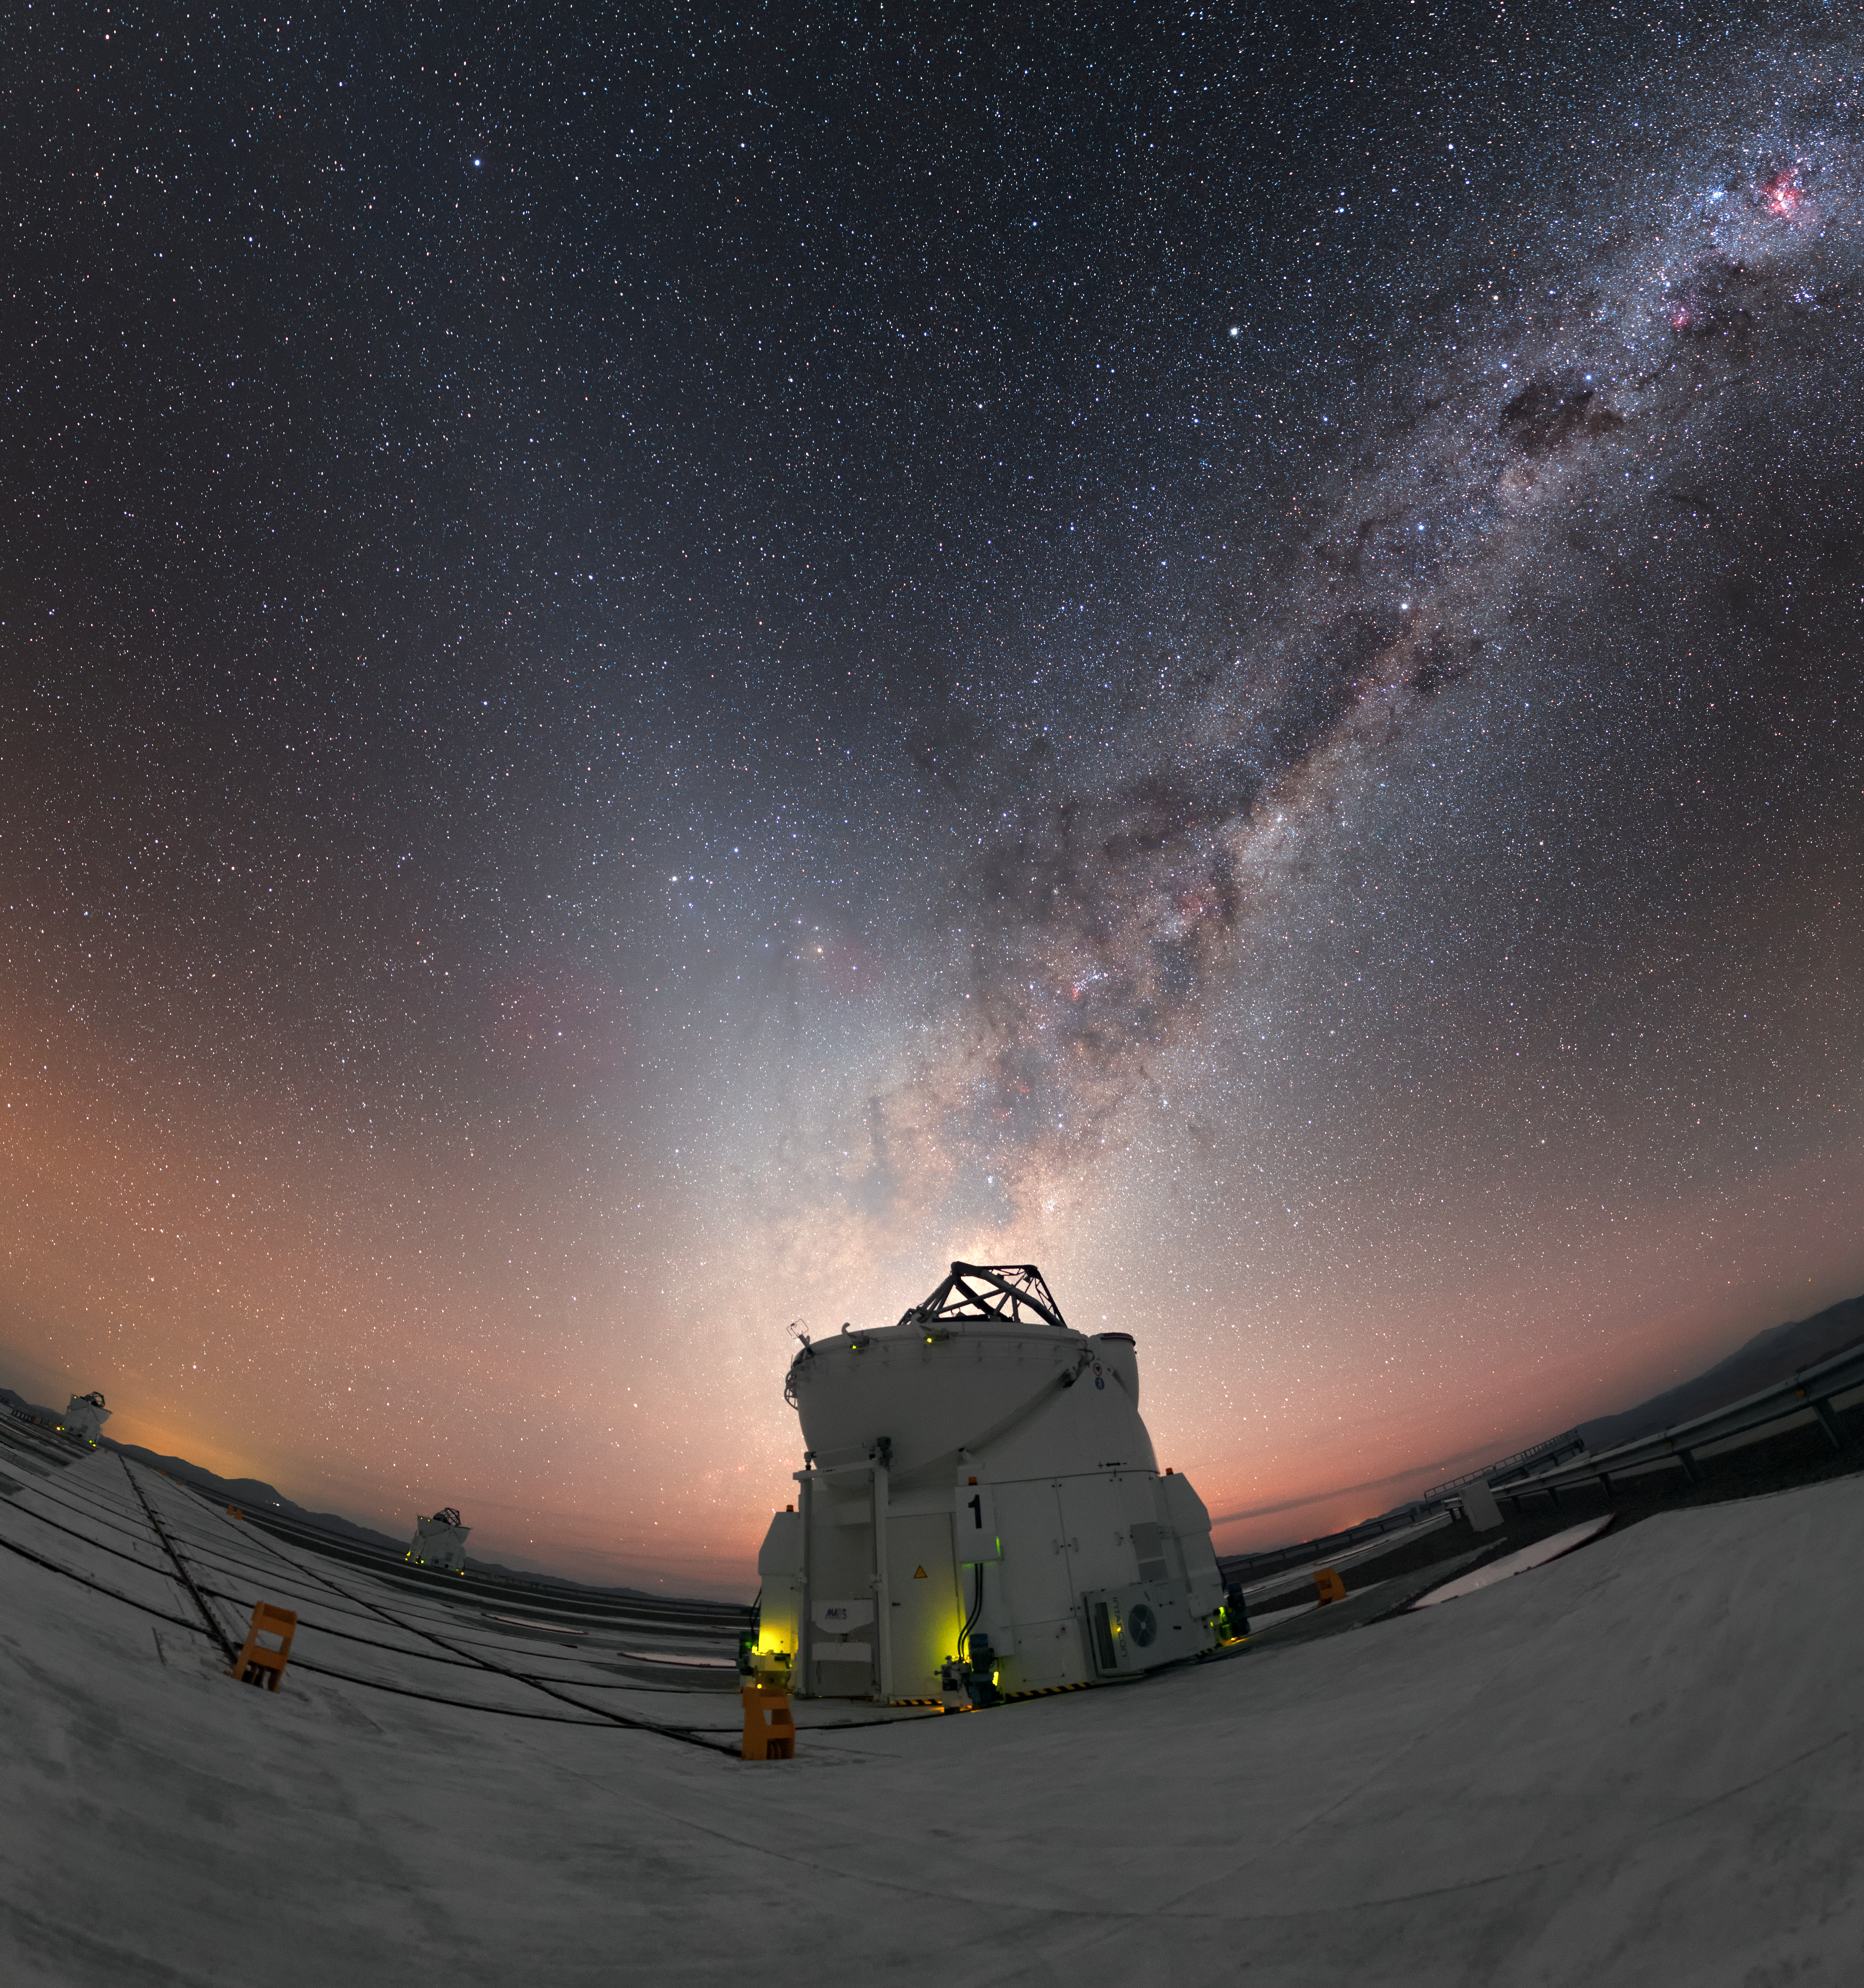

V is for VLT

This Picture of the Week shows a huge celestial “V” emblazoned across the night sky over ESO’s Paranal Observatory, which is situated atop Cerro Paranal in Chile.

One arm of the “V” is noticeably clearer than the other; the right arm, pointing towards the top right corner of the frame, is traced out by the beautiful star-studded centre of the Milky Way. The fainter arm, leaning leftwards, is formed of glowing columns of diffuse zodiacal light, a phenomenon caused by incoming sunlight that is scattered by small particles of cosmic dust.

While we often see both the Milky Way and zodiacal light at Paranal thanks to the site’s famously clear skies, the “V” alignment shown here is unusual. Zodiacal light is related to the Earth’s path through space, as the dust particles responsible for scattering the sunlight are all within a cloud that lies on the ecliptic plane (dubbed the zodiacal cloud). Because of this, the glow varies in strength and visibility throughout the year, and is best seen in spring and autumn just after sunset or before sunrise. The opportunity to observe a beam of zodiacal light seeming to emanate from the very centre of the Milky Way comes only once per year, during January. For more information on this cosmic phenomenon, see ESOcast 82: Zodiacal light (esocast82a).

In the crook of the “V” sits one of ESO’s Very Large Telescope’s 1.8-metre Auxiliary Telescopes (ATs) — of which there are four in total. Each AT is housed in a robust enclosure that protects the delicate telescope and instrumentation from the harsh, arid desert conditions experienced at the site. Two other ATs are visible in the background towards the left side of the image.

The picture was taken by ESO Photo Ambassador Petr Horálek.

Credit: P. Horálek/ESO